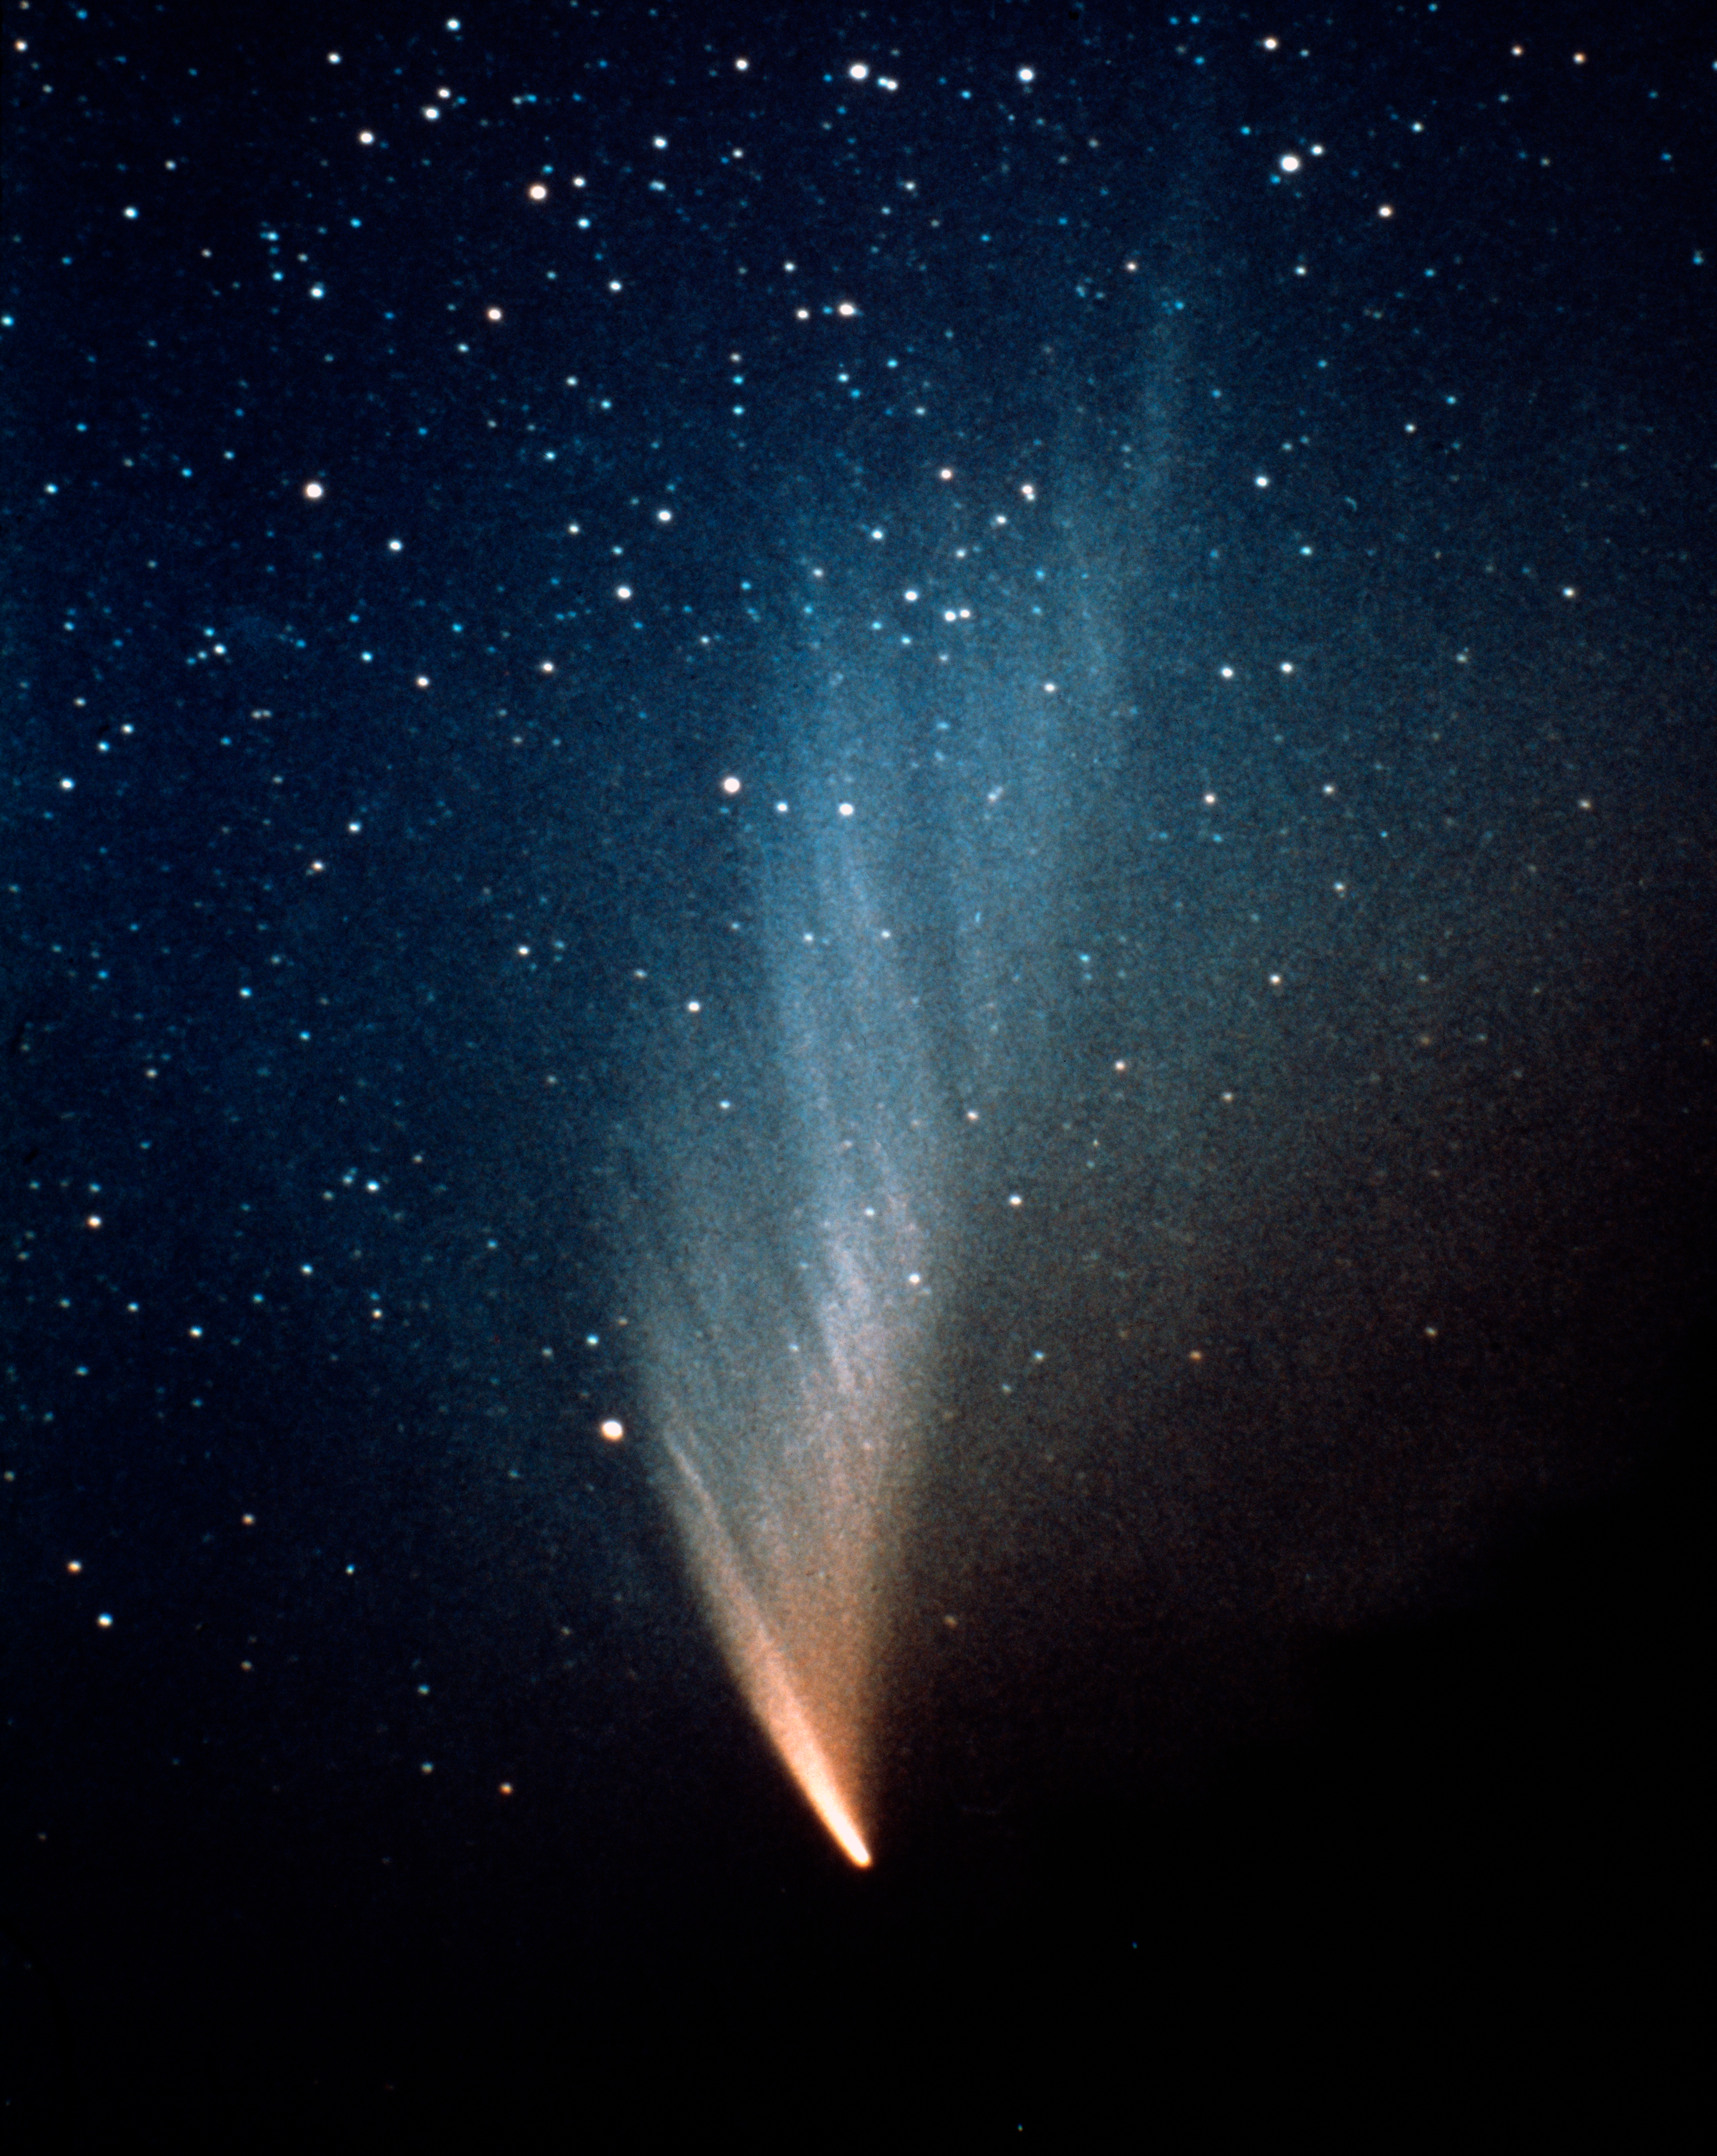

Comet West, March 1976

Comet West was discovered in photographs by Richard West on August 10, 1975. It reached peak brightness in March 1976. During its peak brightness, observers reported that it was bright enough to study during full daylight. Despite its spectacular appearance, it did't cause much expectation among the popular media. The comet has an estimated orbital period of 558,000 years.

Credit: P. Stättmayer/ESO